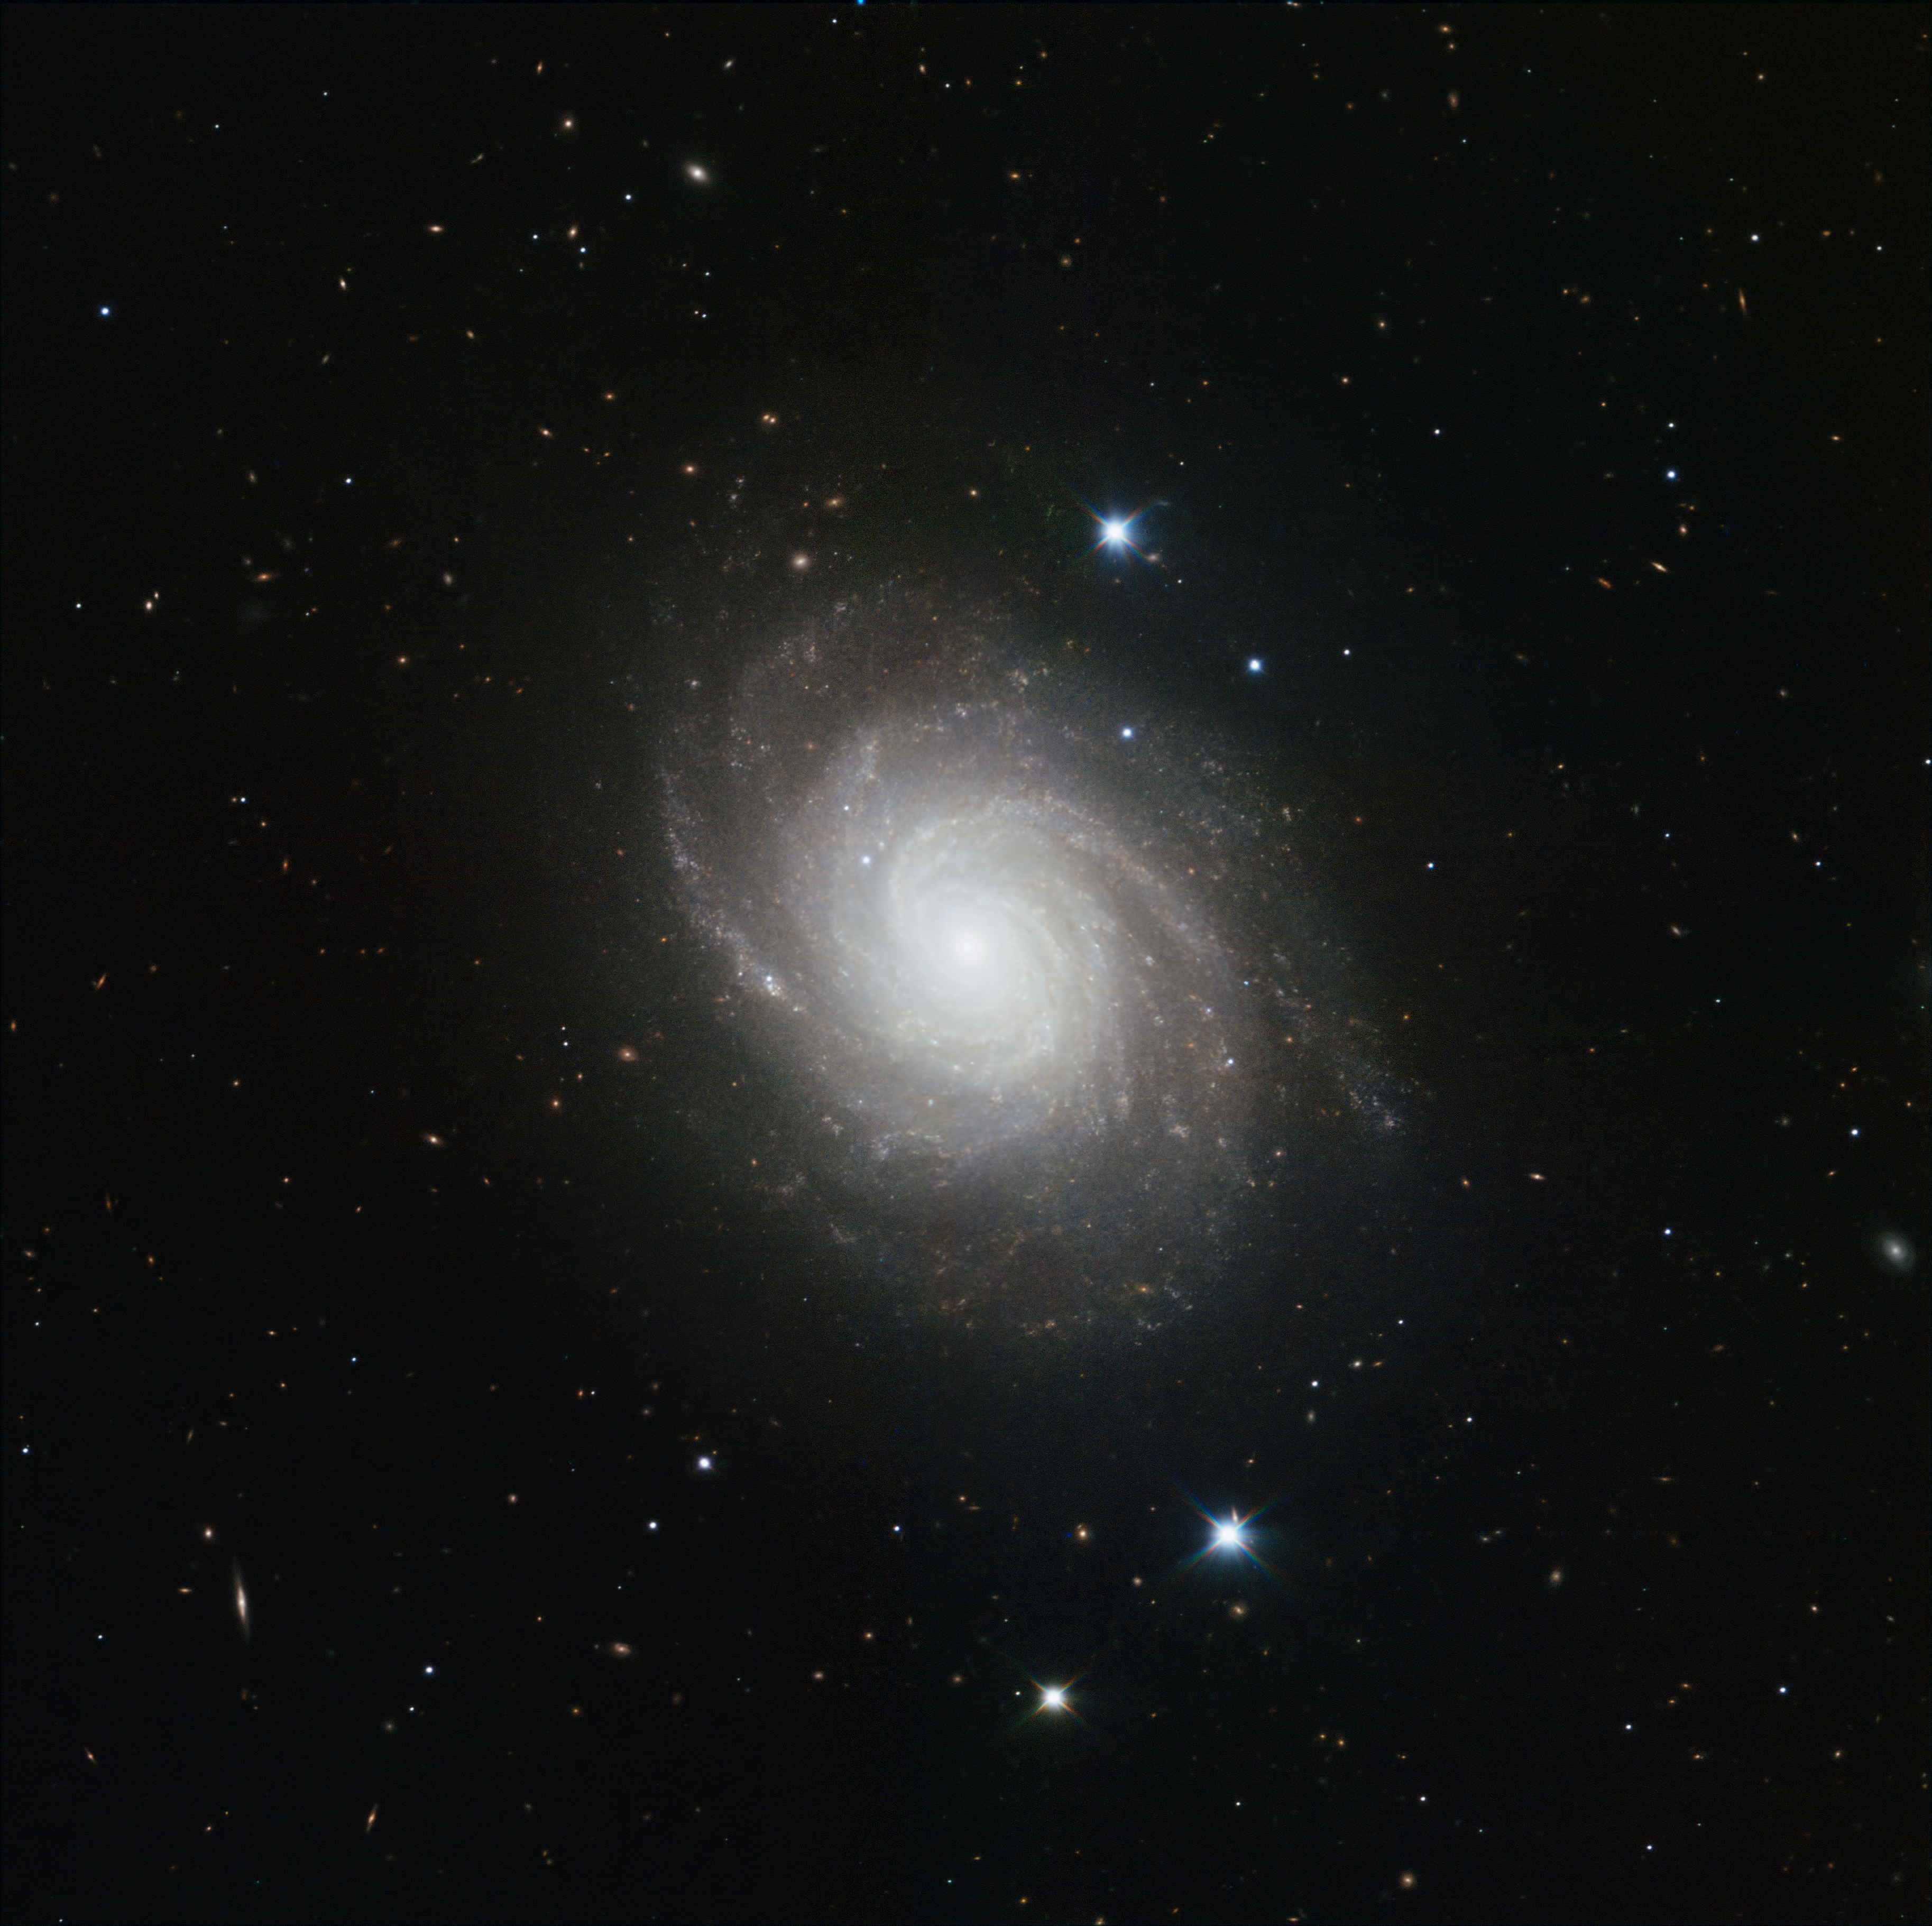

HAWK-I image of NGC 4030

This spiral galaxy, NGC 4030, lies about 75 million light-years from Earth, in the constellation of Virgo. In 2007 Takao Doi, a Japanese astronaut who doubles as an amateur astronomer, spotted a supernova — a stellar explosion that is briefly almost as bright as its host galaxy — going off in this galaxy.

The image was made in infrared light with the HAWK-I camera on ESO’s Very Large Telescope at Paranal Observatory in Chile. HAWK-I is one of the most powerful infrared imagers in the world, and this is one of the sharpest and most detailed pictures of this galaxy ever taken from Earth. The filters used were Y (shown here in blue), J (in green), H (in orange), and K (in red). The field of view of the image is about 6.4 arcminutes across.

Credit: ESO/P. Grosbøl